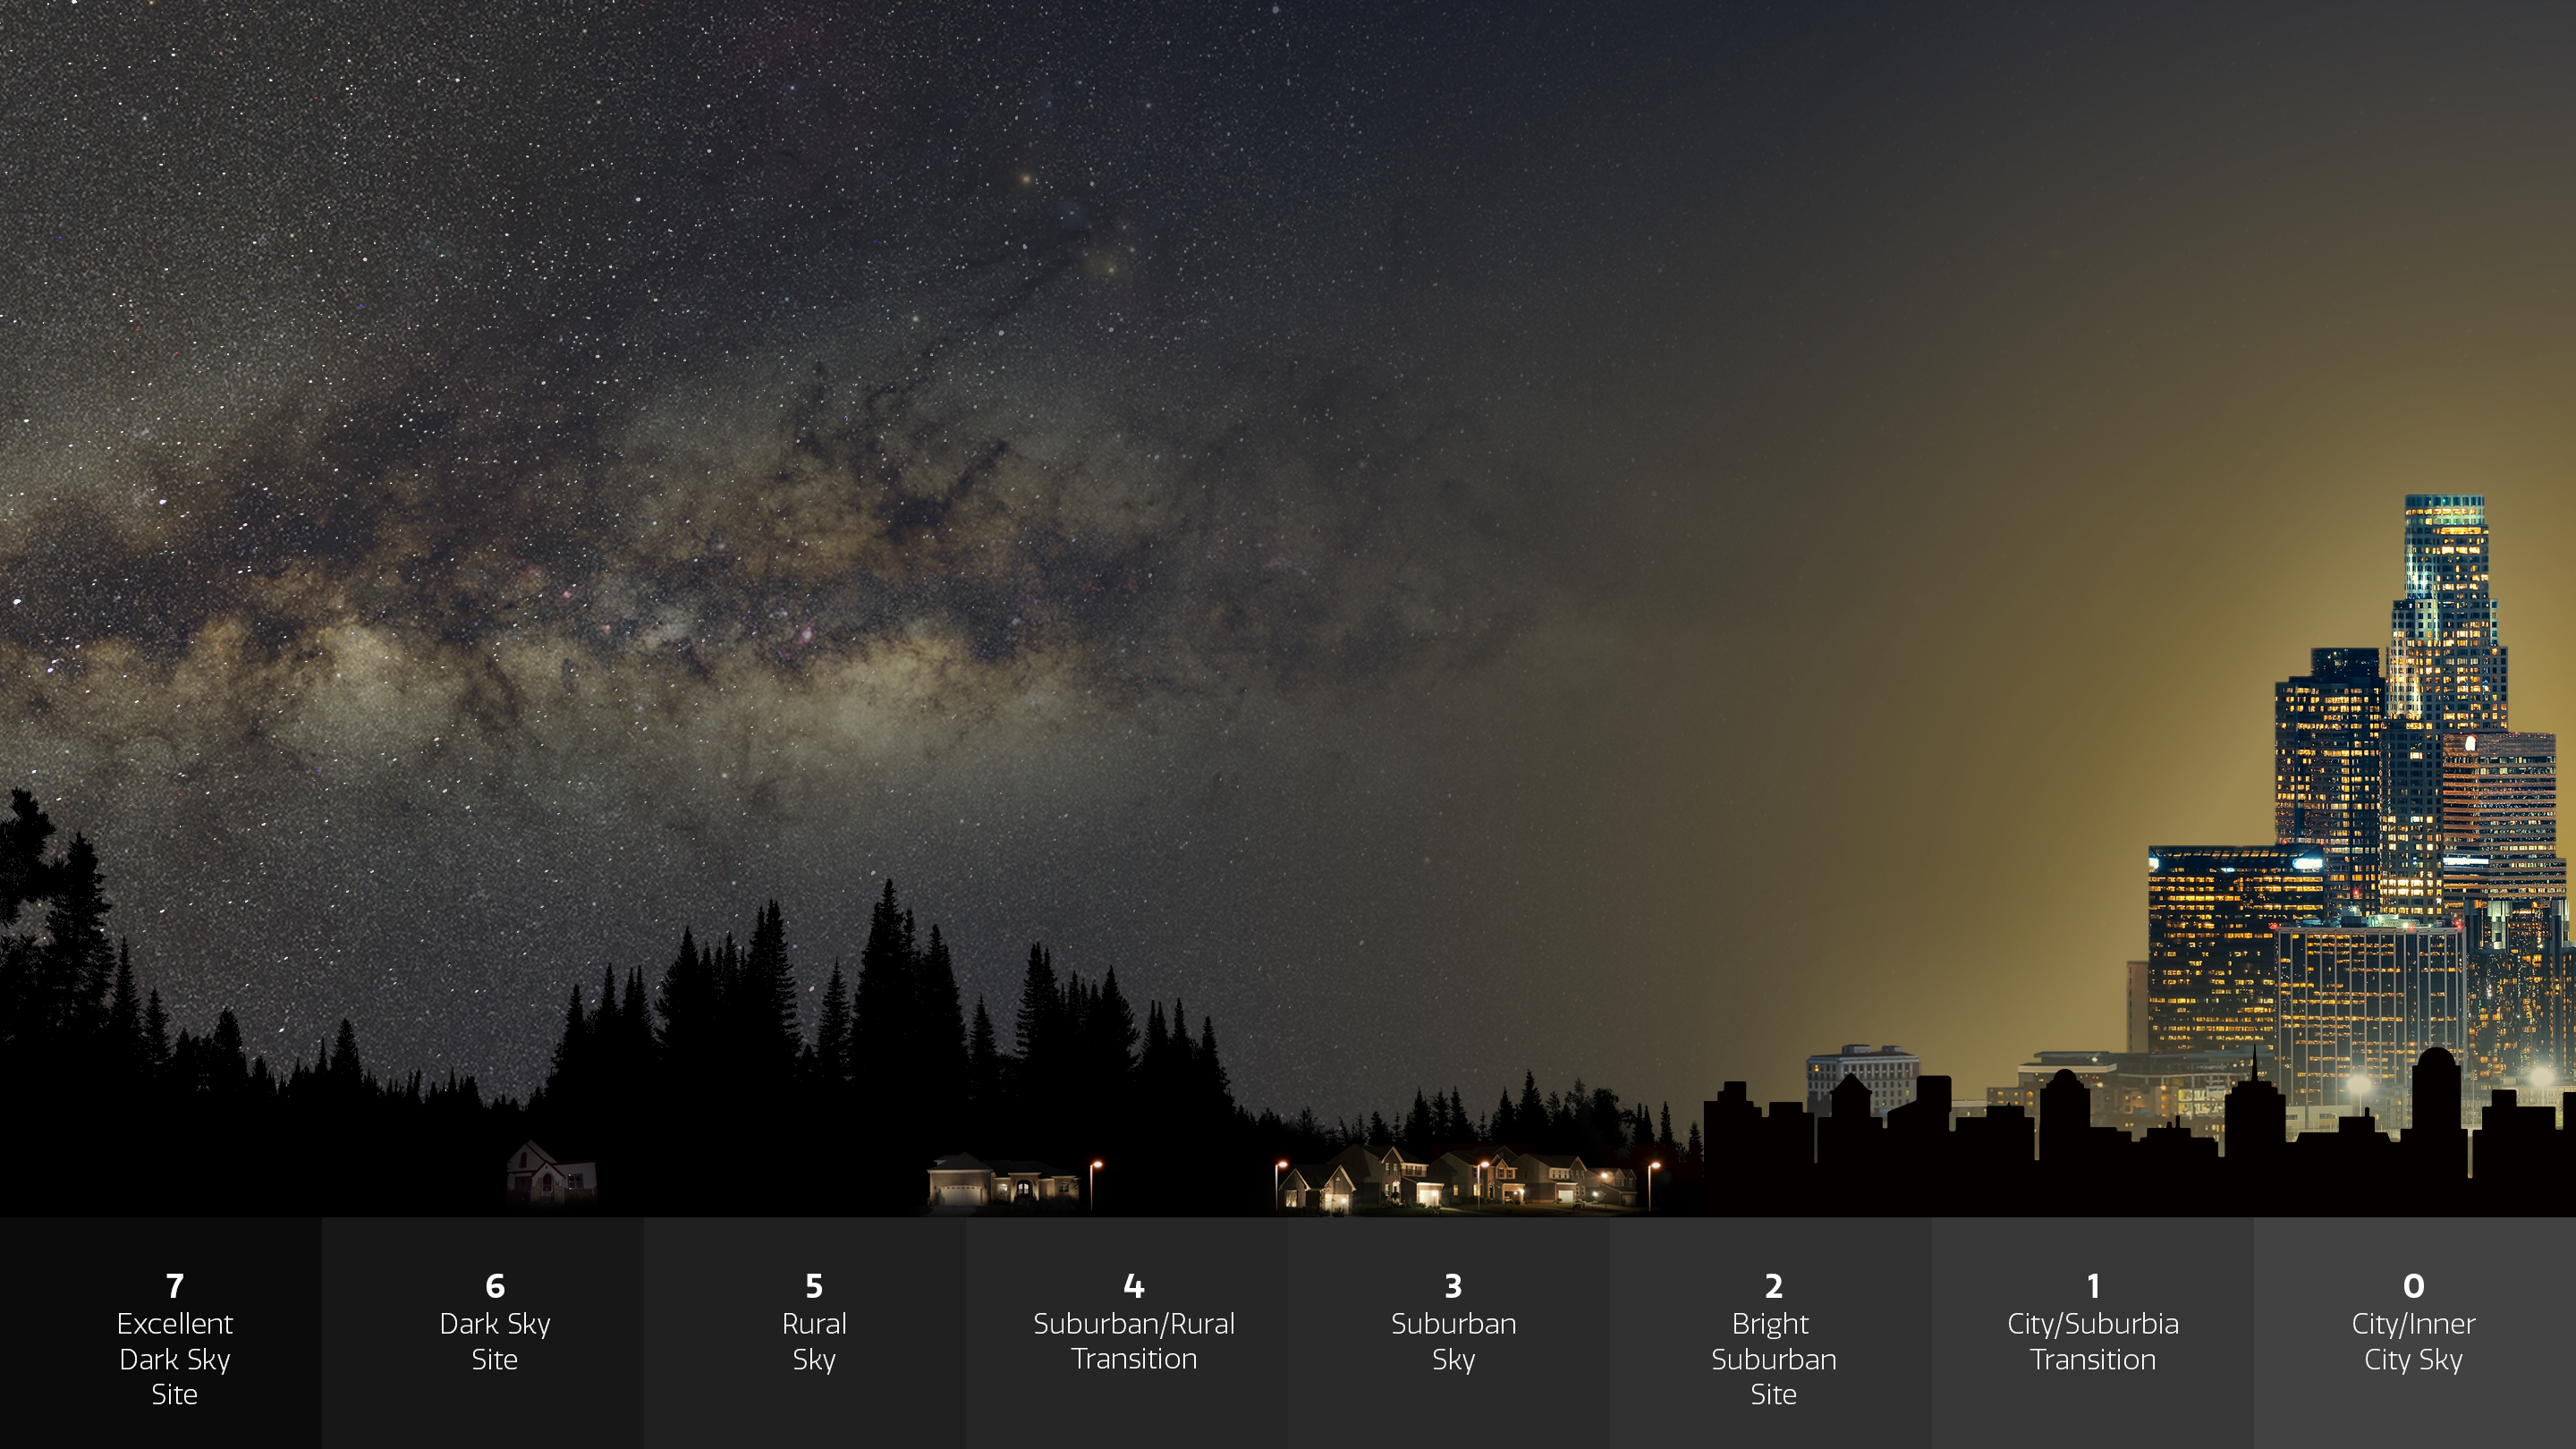

Infographic Illustrating the Impact of Light Pollution on Our Ability to See Stars and Other Objects in the Night Sky

A startling analysis from Globe at Night — a citizen science program run by NSF NOIRLab — concludes that stars are disappearing from human sight at an astonishing rate. The study finds that, to human eyes, artificial lighting has dulled the night sky more rapidly than indicated by satellite measurements. The study showcases the unique contributions that citizen scientists can make in essential fields of research. This graphic illustrates how the greater the amount of light pollution, and therefore skyglow, the fewer the stars that are visible. The numeric scale is similar to the one used by Globe at Night participants.

Credit: NOIRLab/NSF/AURA/P. Marenfeld